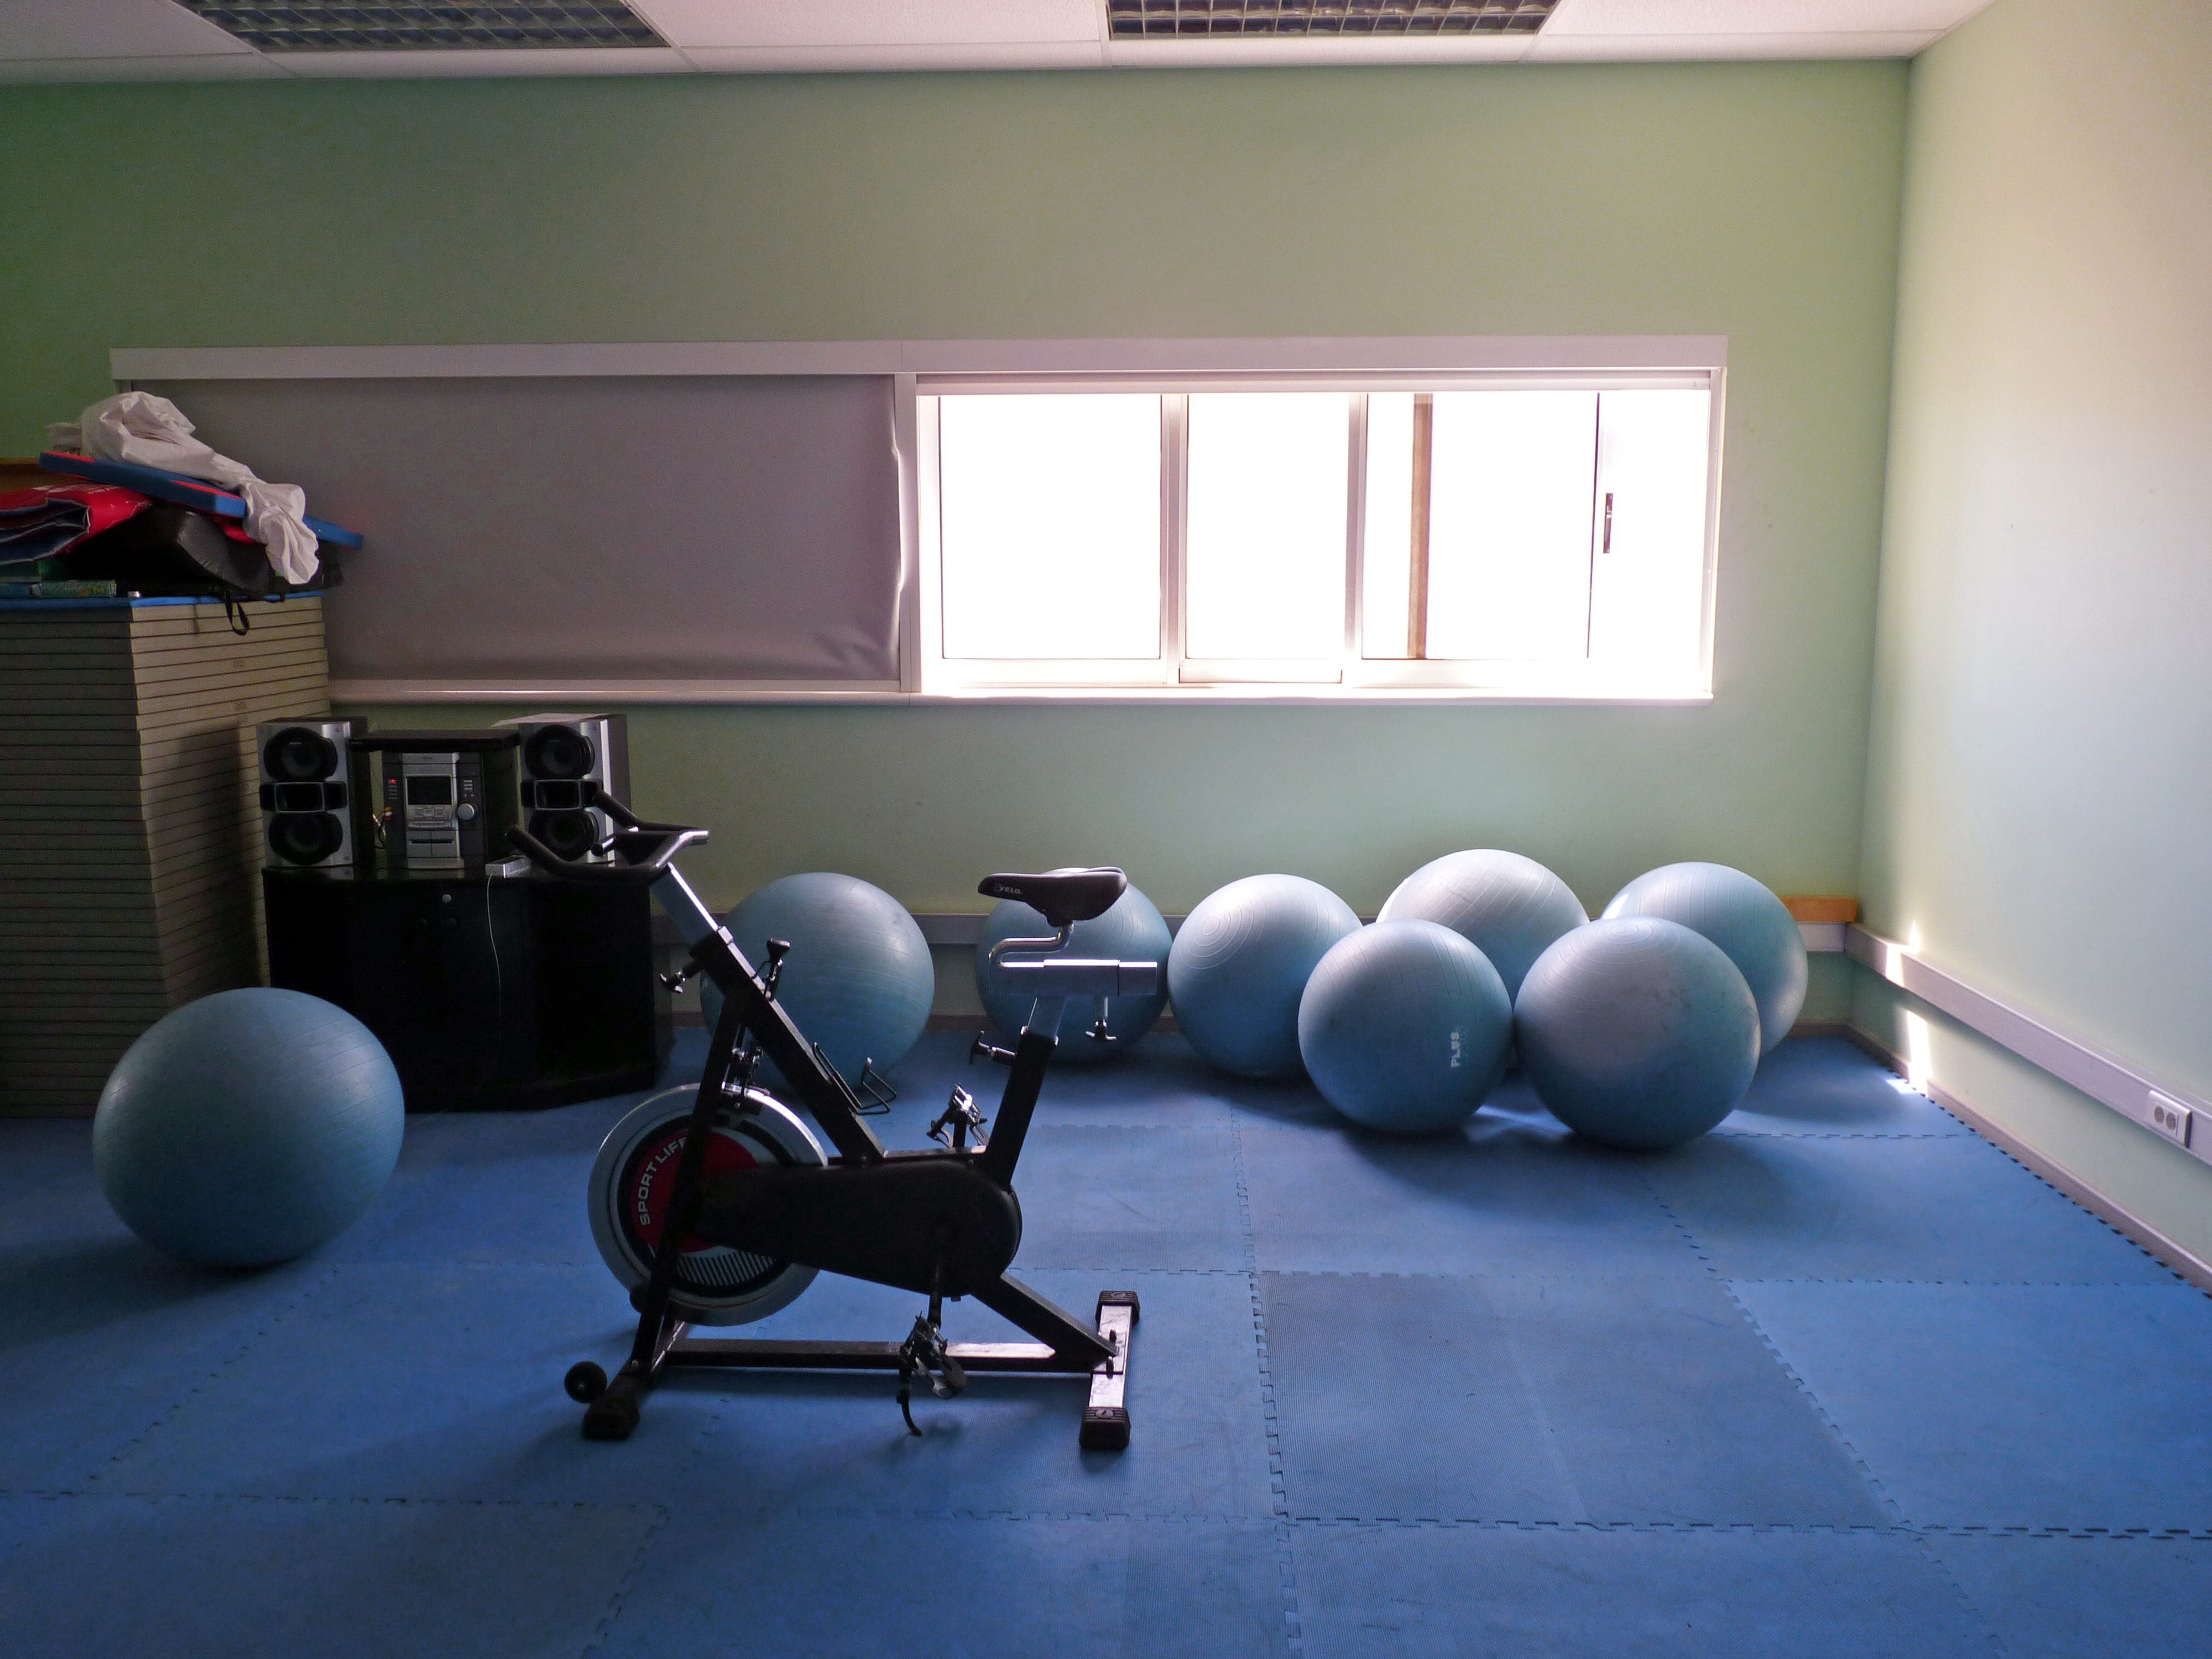

Yoga room at Paranal

Some of the sport facilities at ESO’s Paranal Observatory. About 120 km south from Antofagasta (the capital of the II Region of Chile) and some 100 km away from the town of Taltal, Paranal is a true island in the middle of the desert. Sports facilities are part of what the observatory offers to its personnel to guarantee an optimum quality of life while working in the desert.

Credit: P. Zidar/ESO